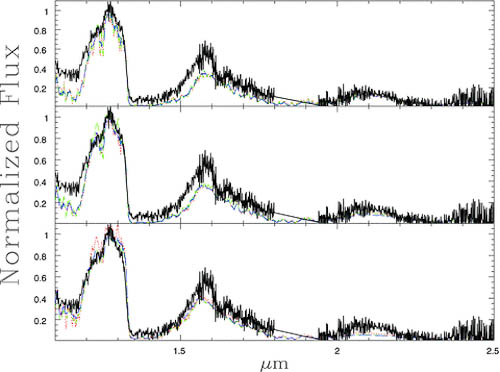

Characterizing a Methane Dwarf with a Dead Stellar Companion

Various spectral models (colored broken lines) compared with the observed NIRI spectrum (black) of the T dwarf LSPM 1459+0857B.

Credit: International Gemini Observatory/NOIRLab/NSF/AURA